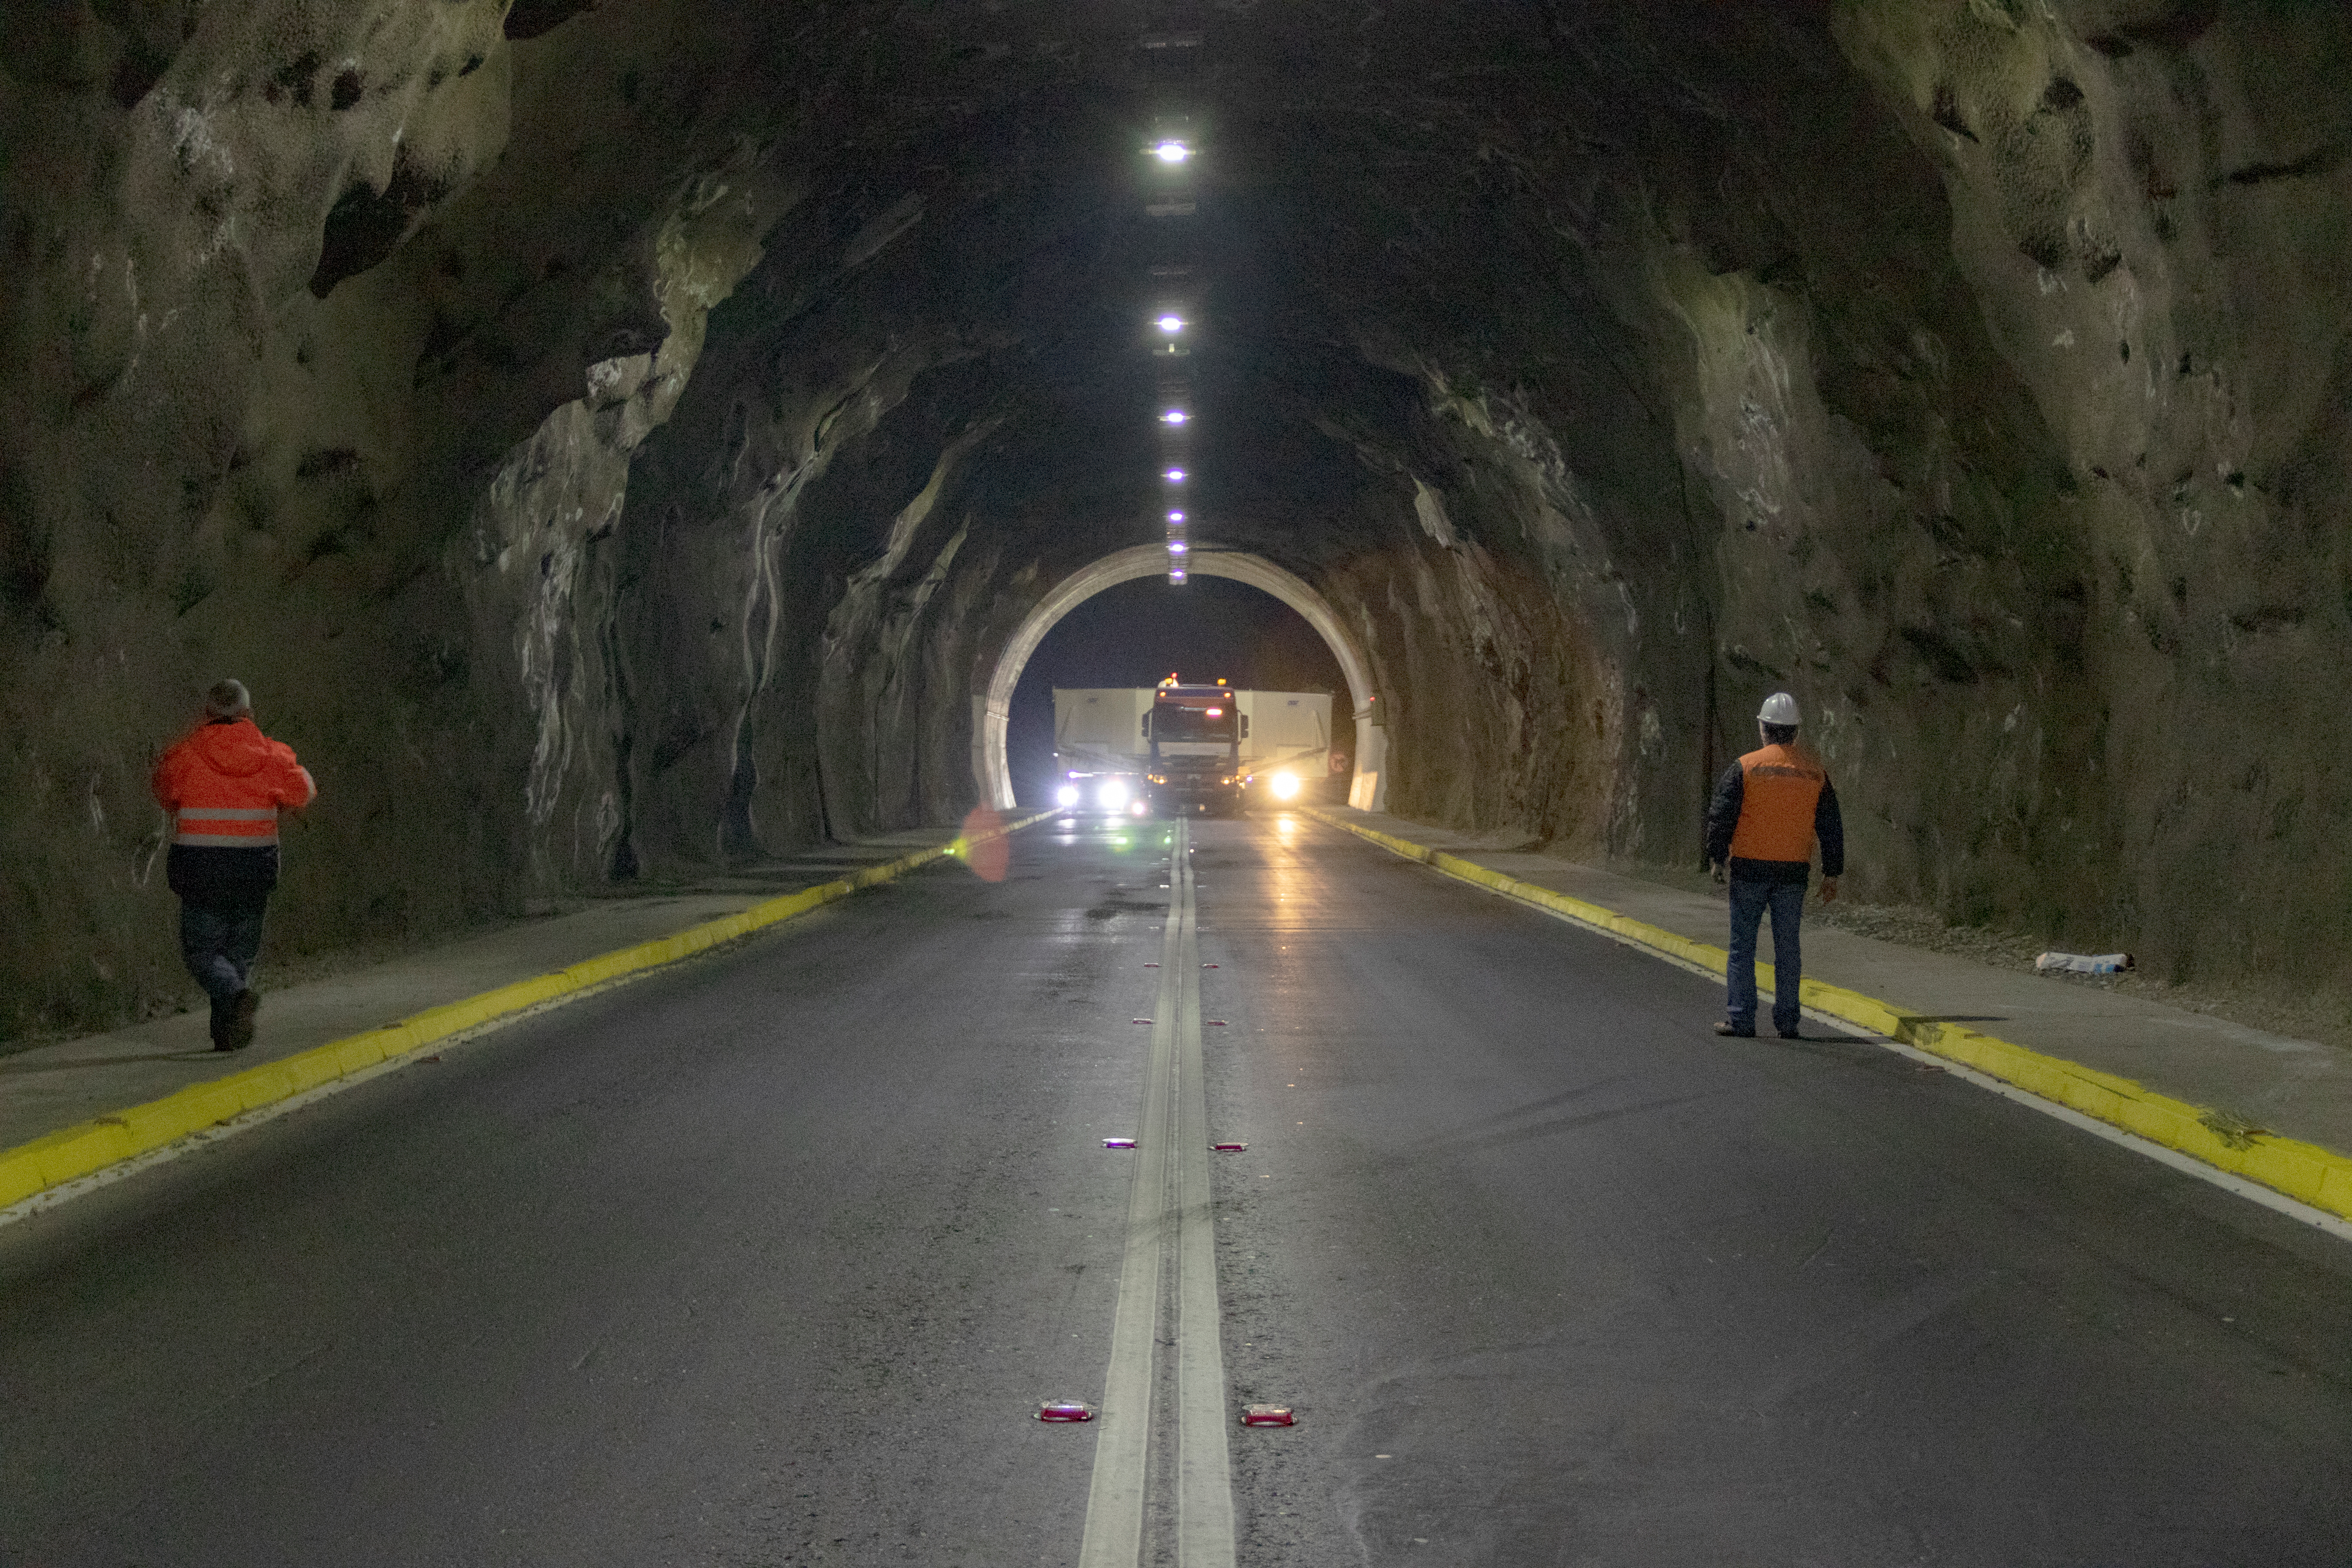

M1M3 Transported to the Summit

The LSST Primary/Tertiary Mirror (M1M3) arrived in the port of Coquimbo on May 7, and was transported to the LSST summit facility building over the next several days. It arrived on the summit on May 11, 2019.

Credit: Rubin Observatory/NSF/AURA